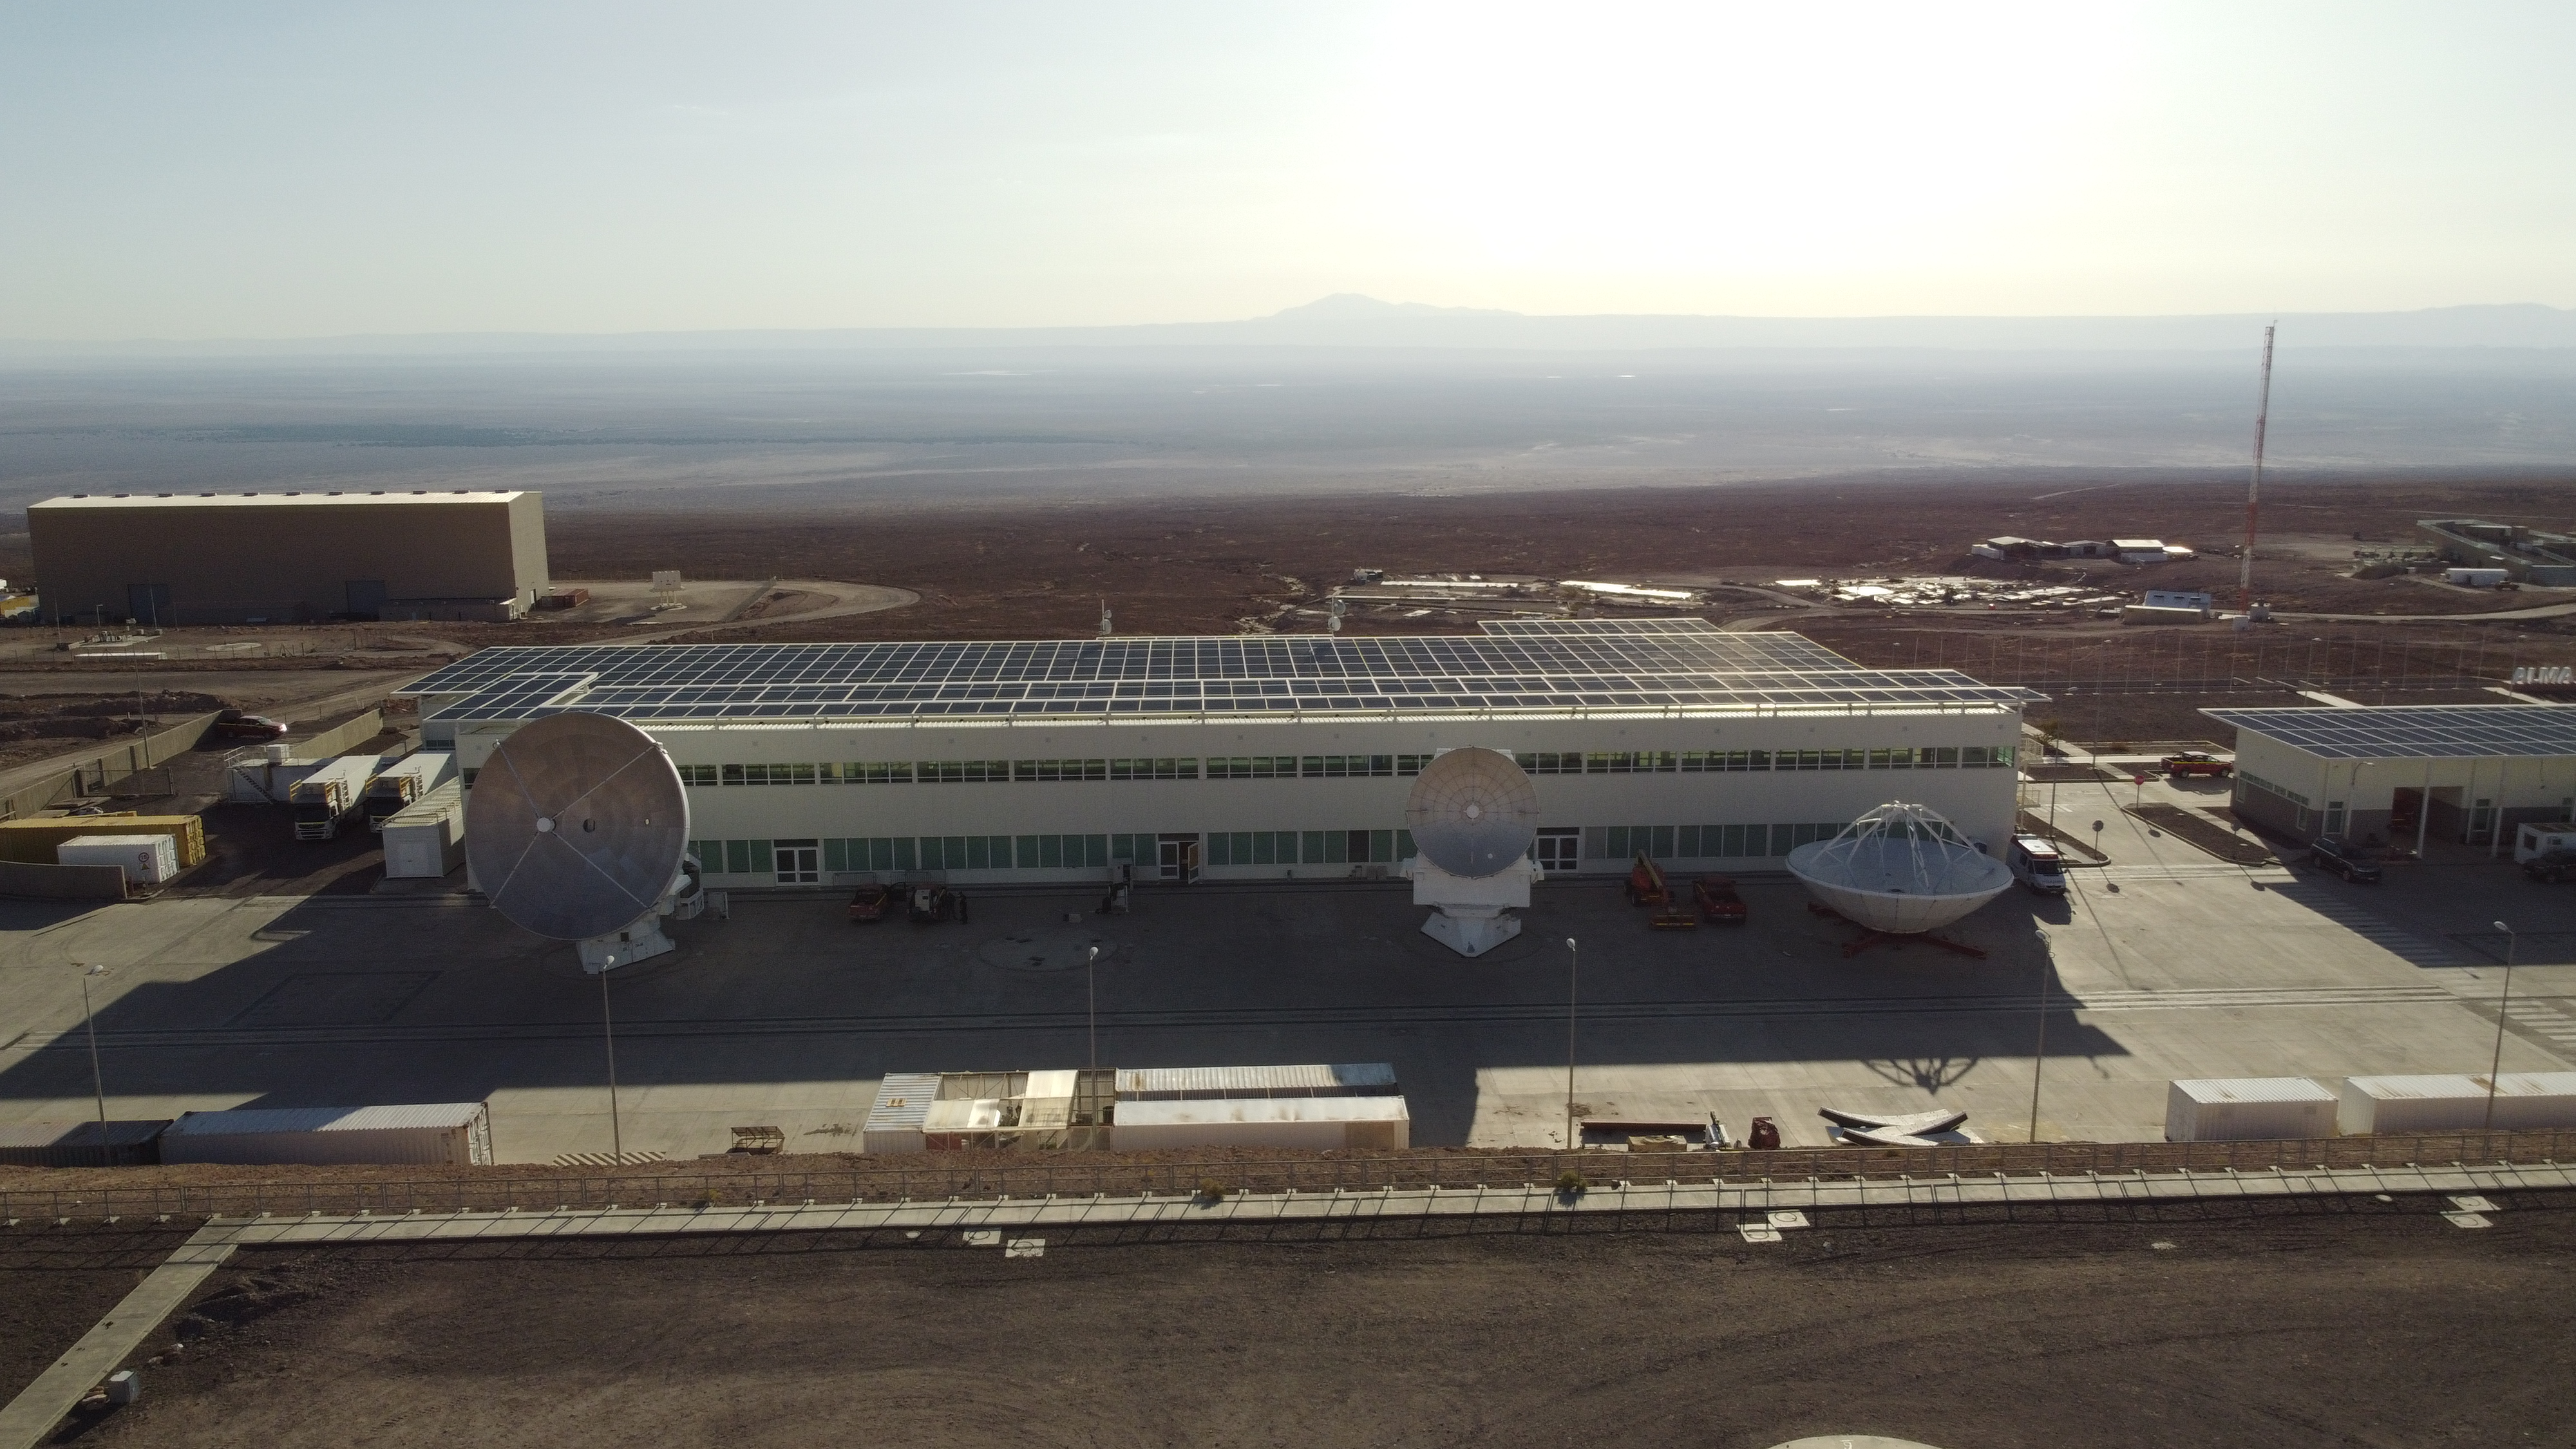

OSF

A sunset at the ALMA Operations Support Facility (OSF). In the foreground, a 12-meter diameter antenna and a 7-meter antenna under maintenance.

Credit: Juan Carlos Rojas - ALMA (ESO/NAOJ/NRAO)